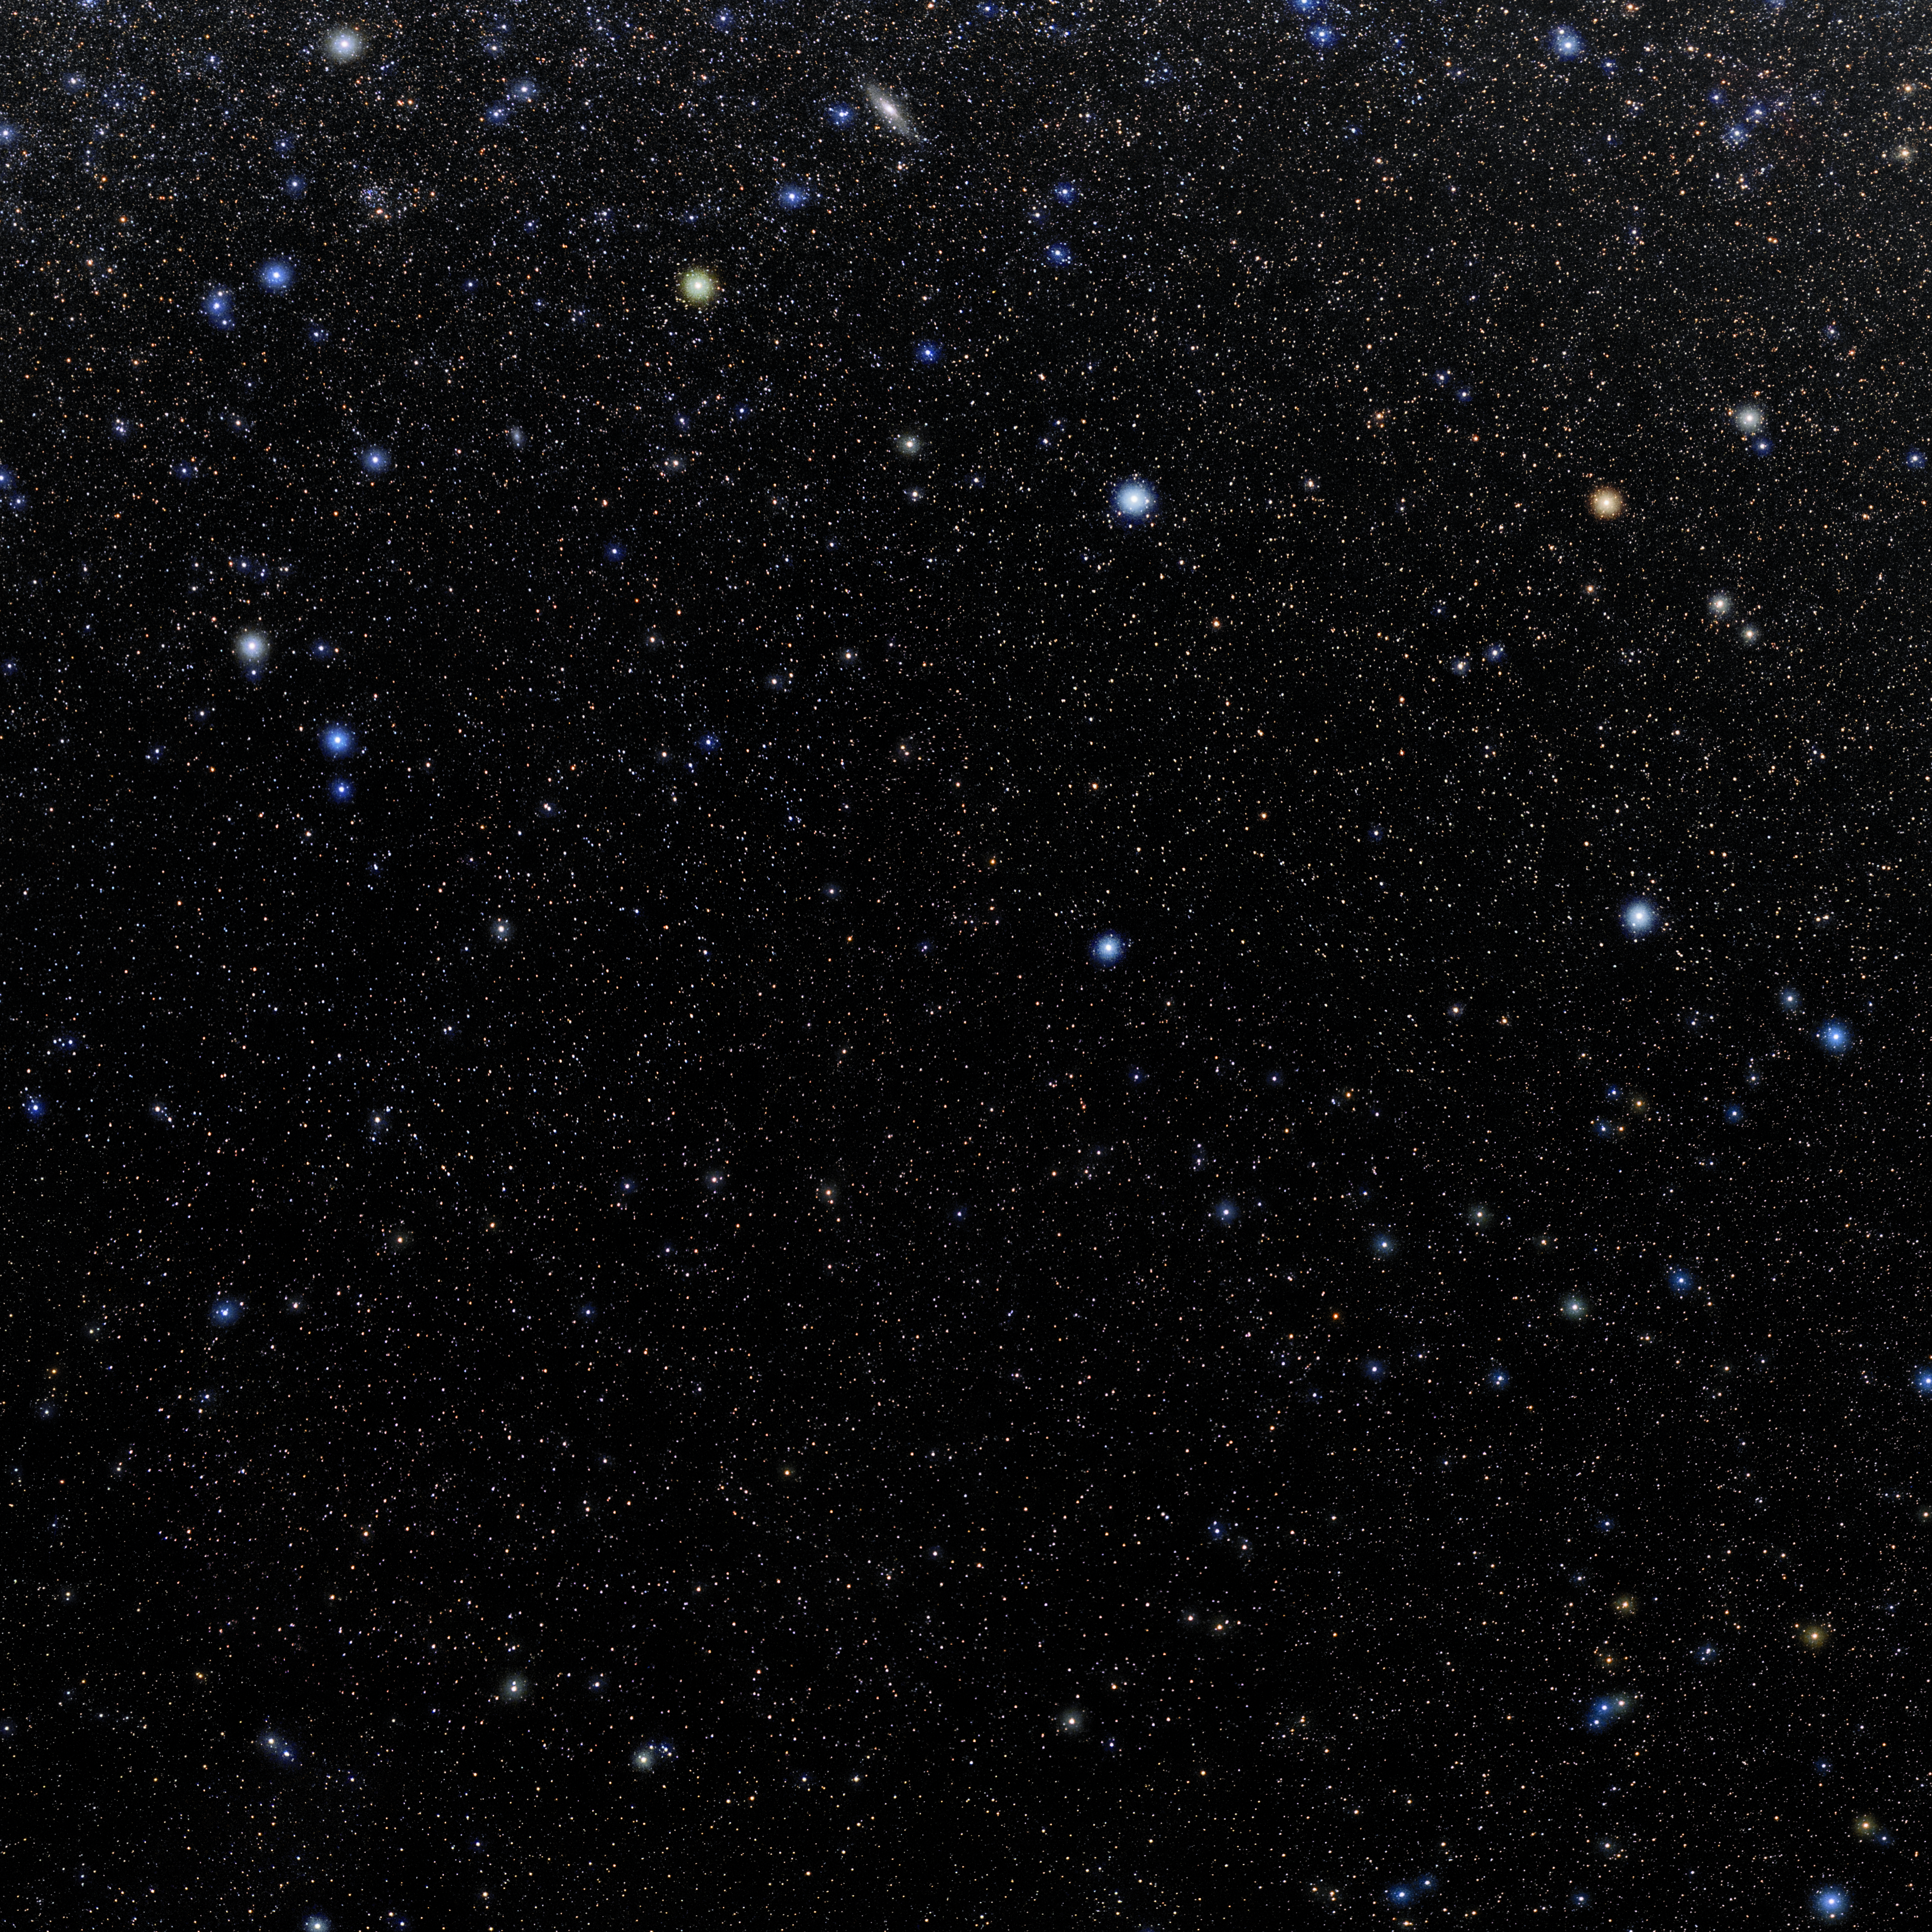

Pisces

Photo of the constellation Pisces produced by NOIRLab in collaboration with Eckhard Slawik, a German astrophotographer. Here is the annotated version.

Credit: E. Slawik/NOIRLab/NSF/AURA/M. Zamani